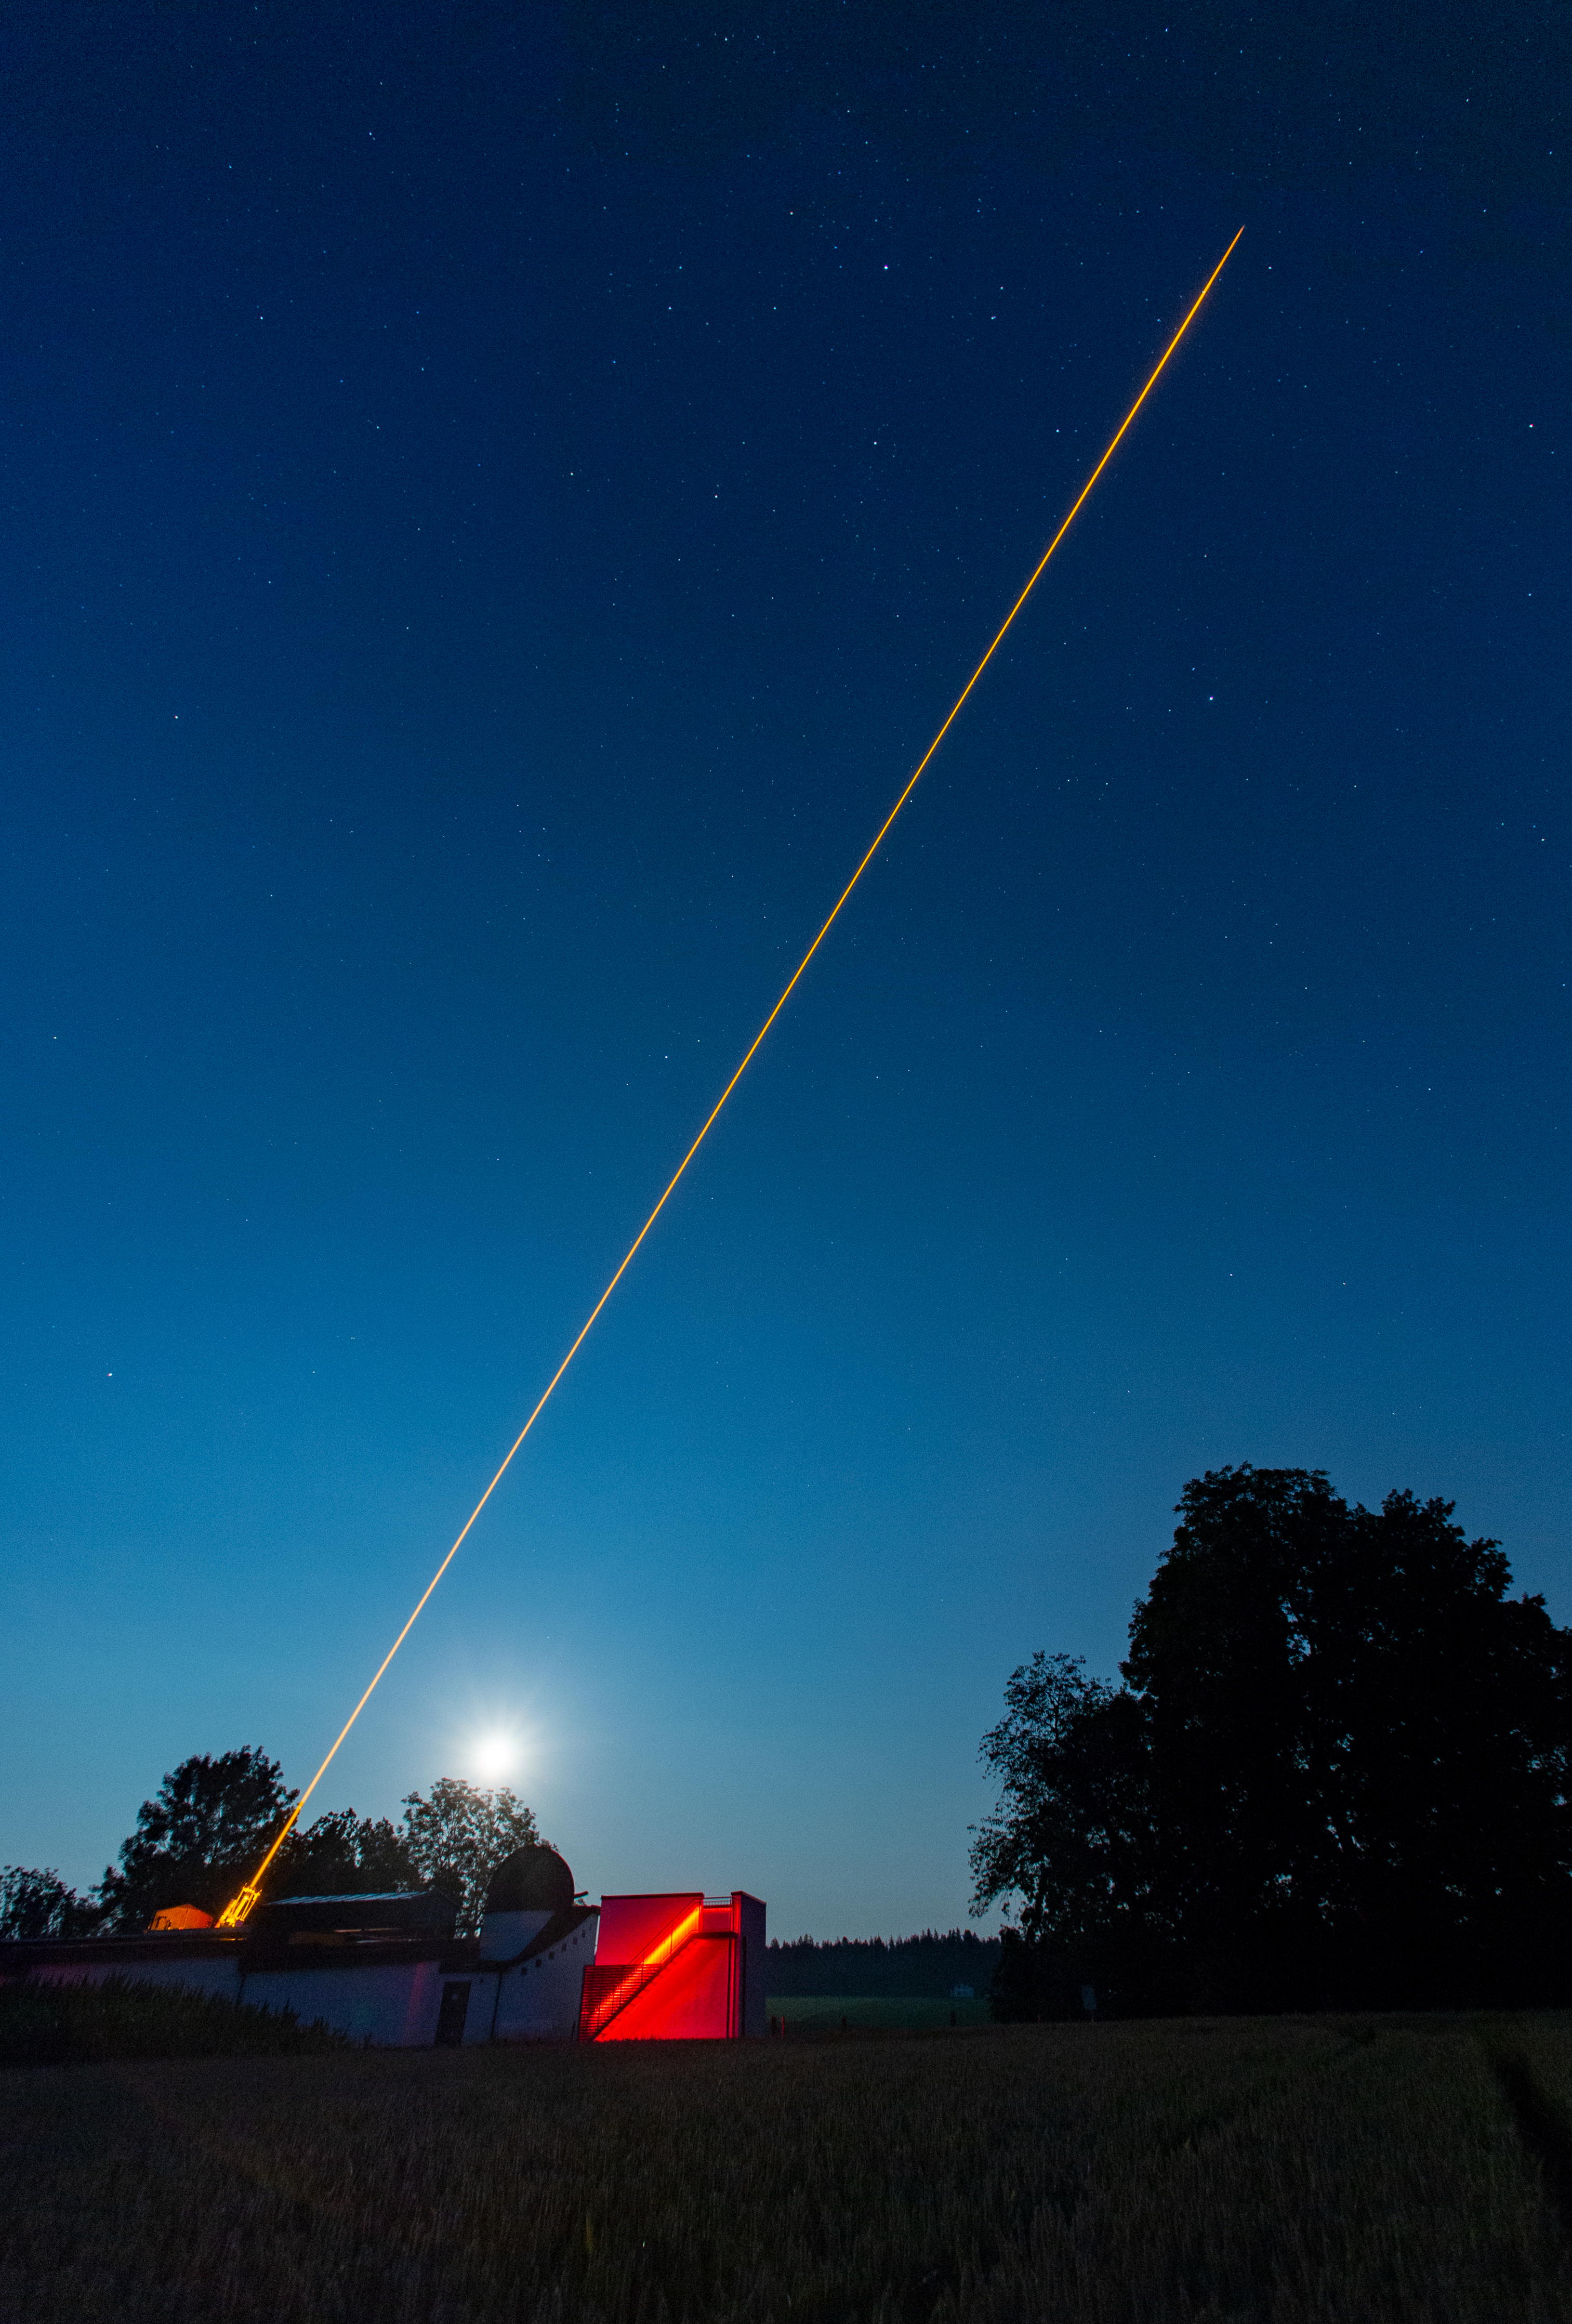

CaNaPy laser

This wide-field image shows the CaNaPy laser being tested on-sky at the Allgäuer VolksSternwarte Ottobeuren observatory in Germany. The laser, based on ESO-patented technology, excites sodium atoms in the upper atmosphere, creating an artificial source that can be used to monitor and correct atmospheric turbulence.

This laser will be eventually installed at the European Space Agency’s (ESA) Optical Ground Station in Tenerife, Spain, as part of a collaboration between ESO and ESA to use adaptive optics for astronomical and satellite communication purposes.

Credit: F. Kamphues/ESO